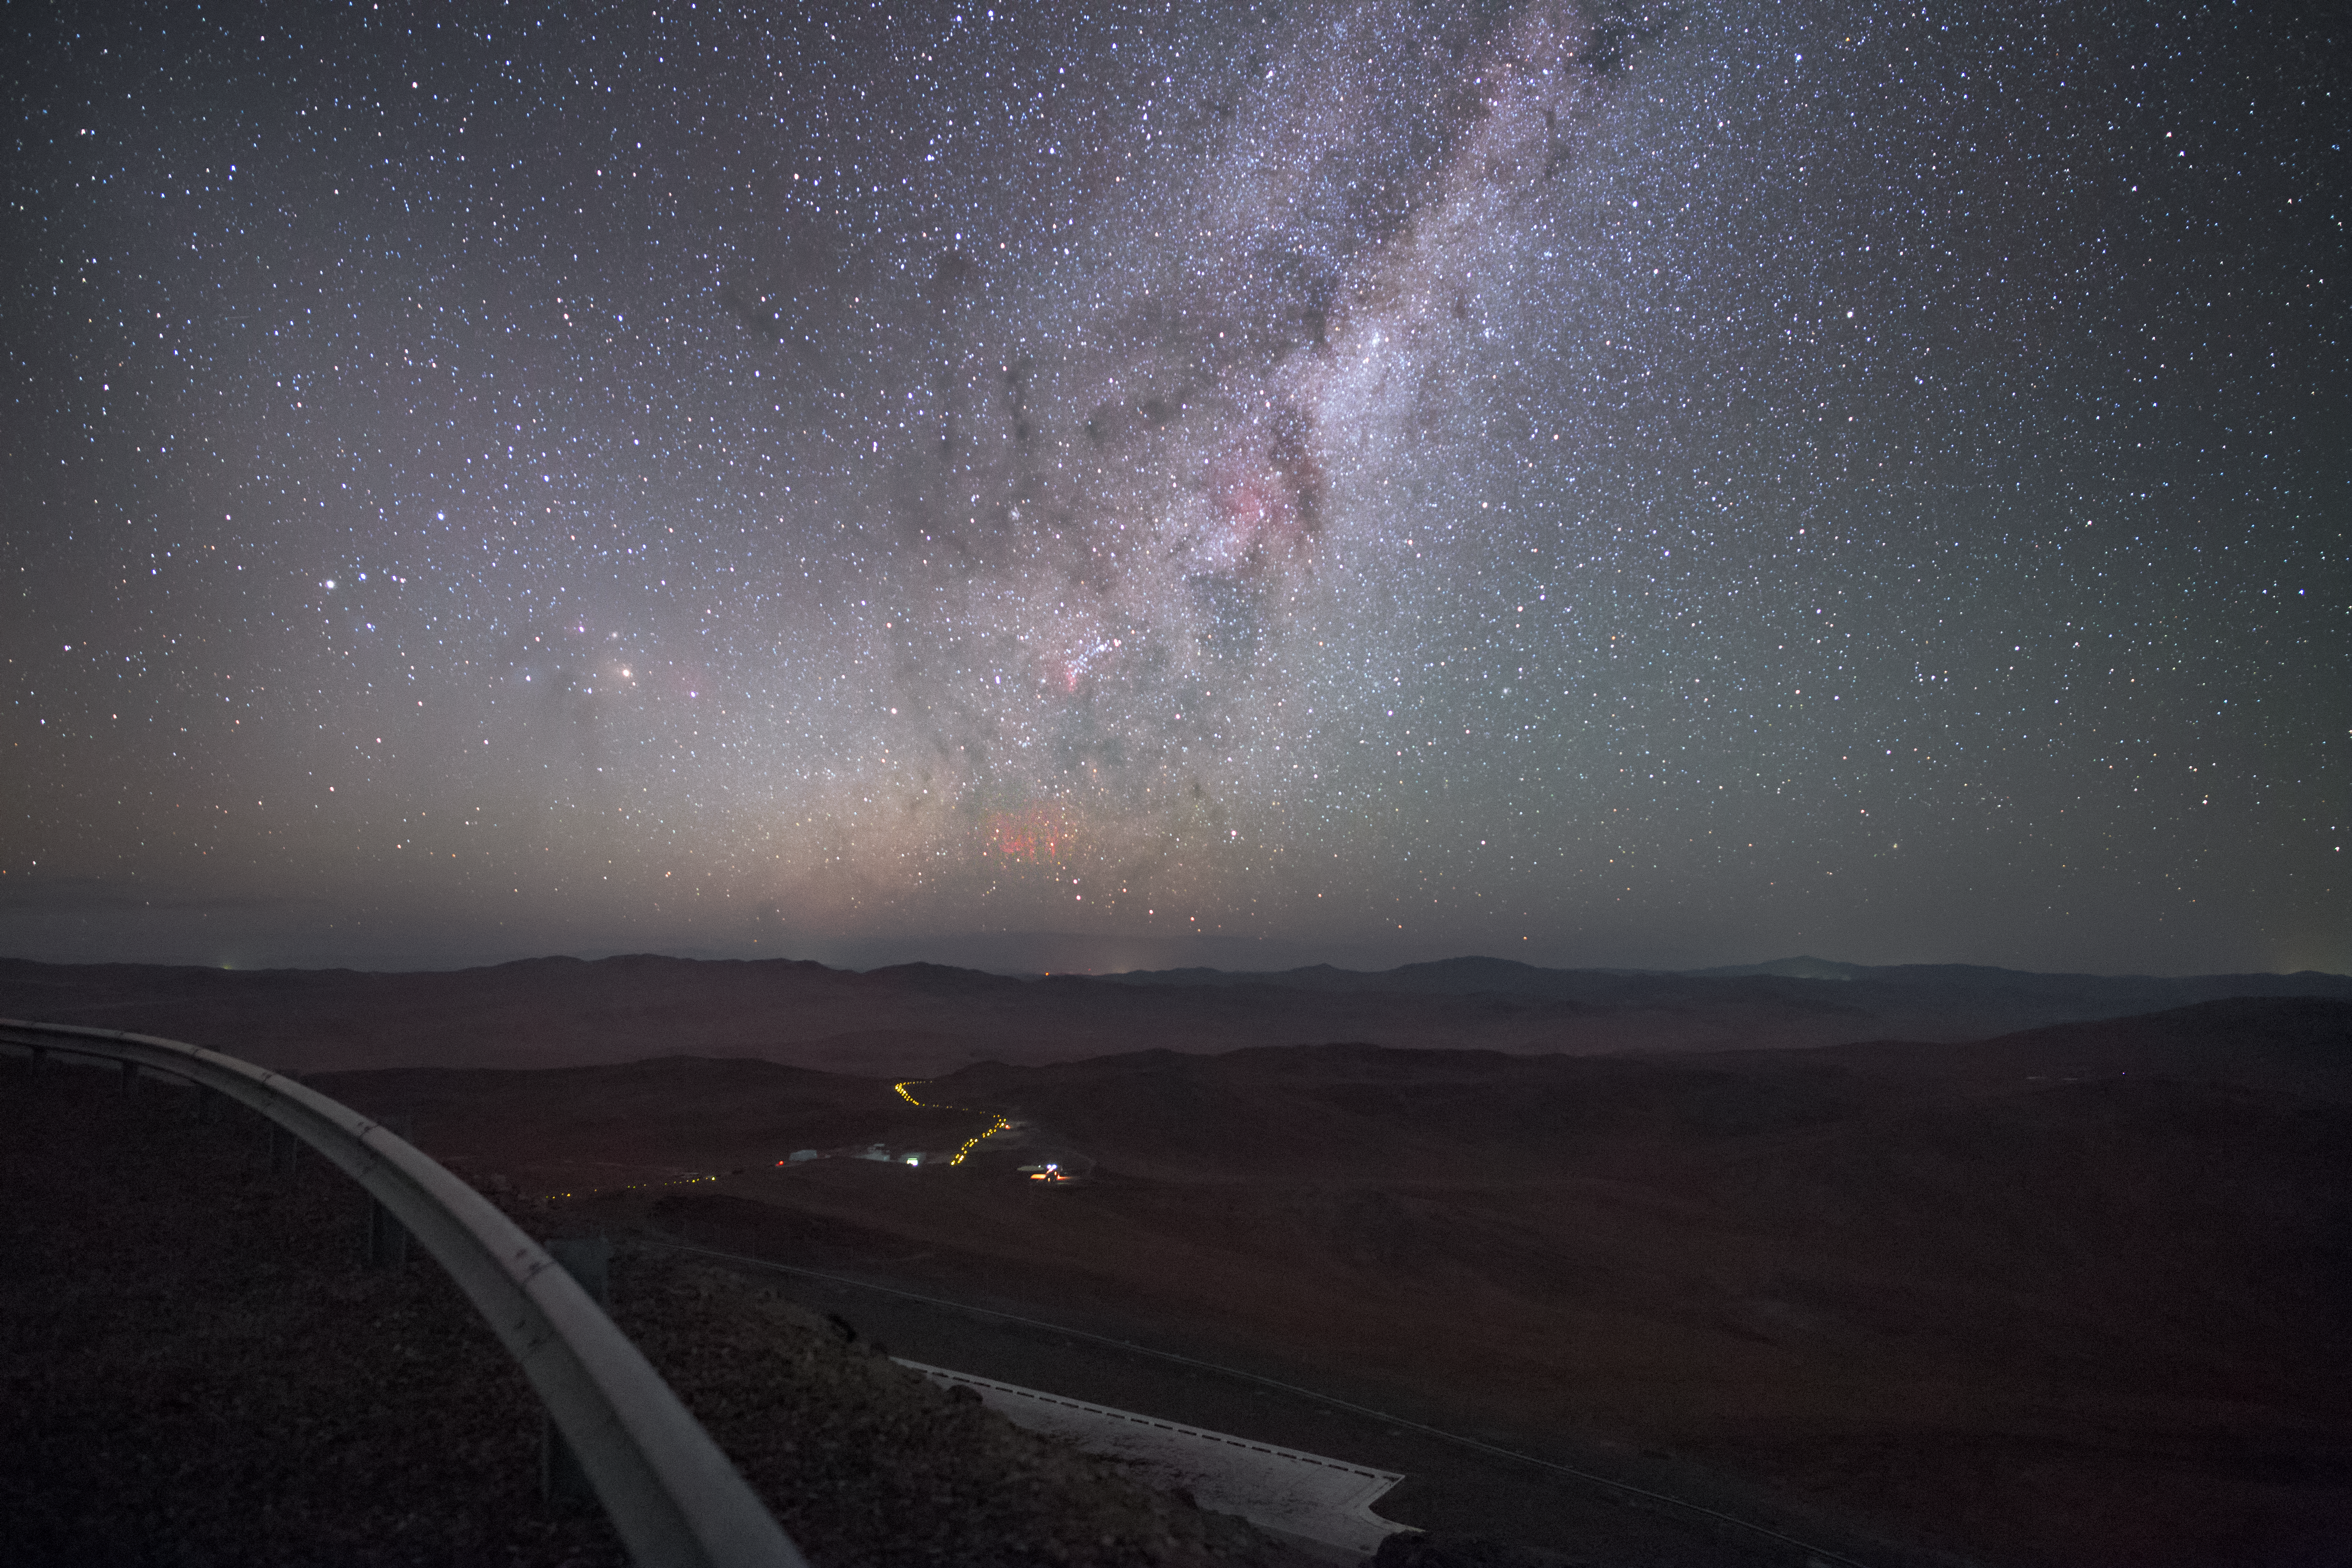

Paranal red sprites

Captured by ESO Photo Ambassador Petr Horálek from ESO's Paranal Observatory, located in northern Chile, the Milky Way is seen to sink below the distant horizon. At the very centre of the image, the ghostly tendrils of a red sprite — a ghostly phenomenon that occur at high altitudes above thunderstorms — appear to reach for the star-studded night sky.

Credit: P. Horálek/ESO